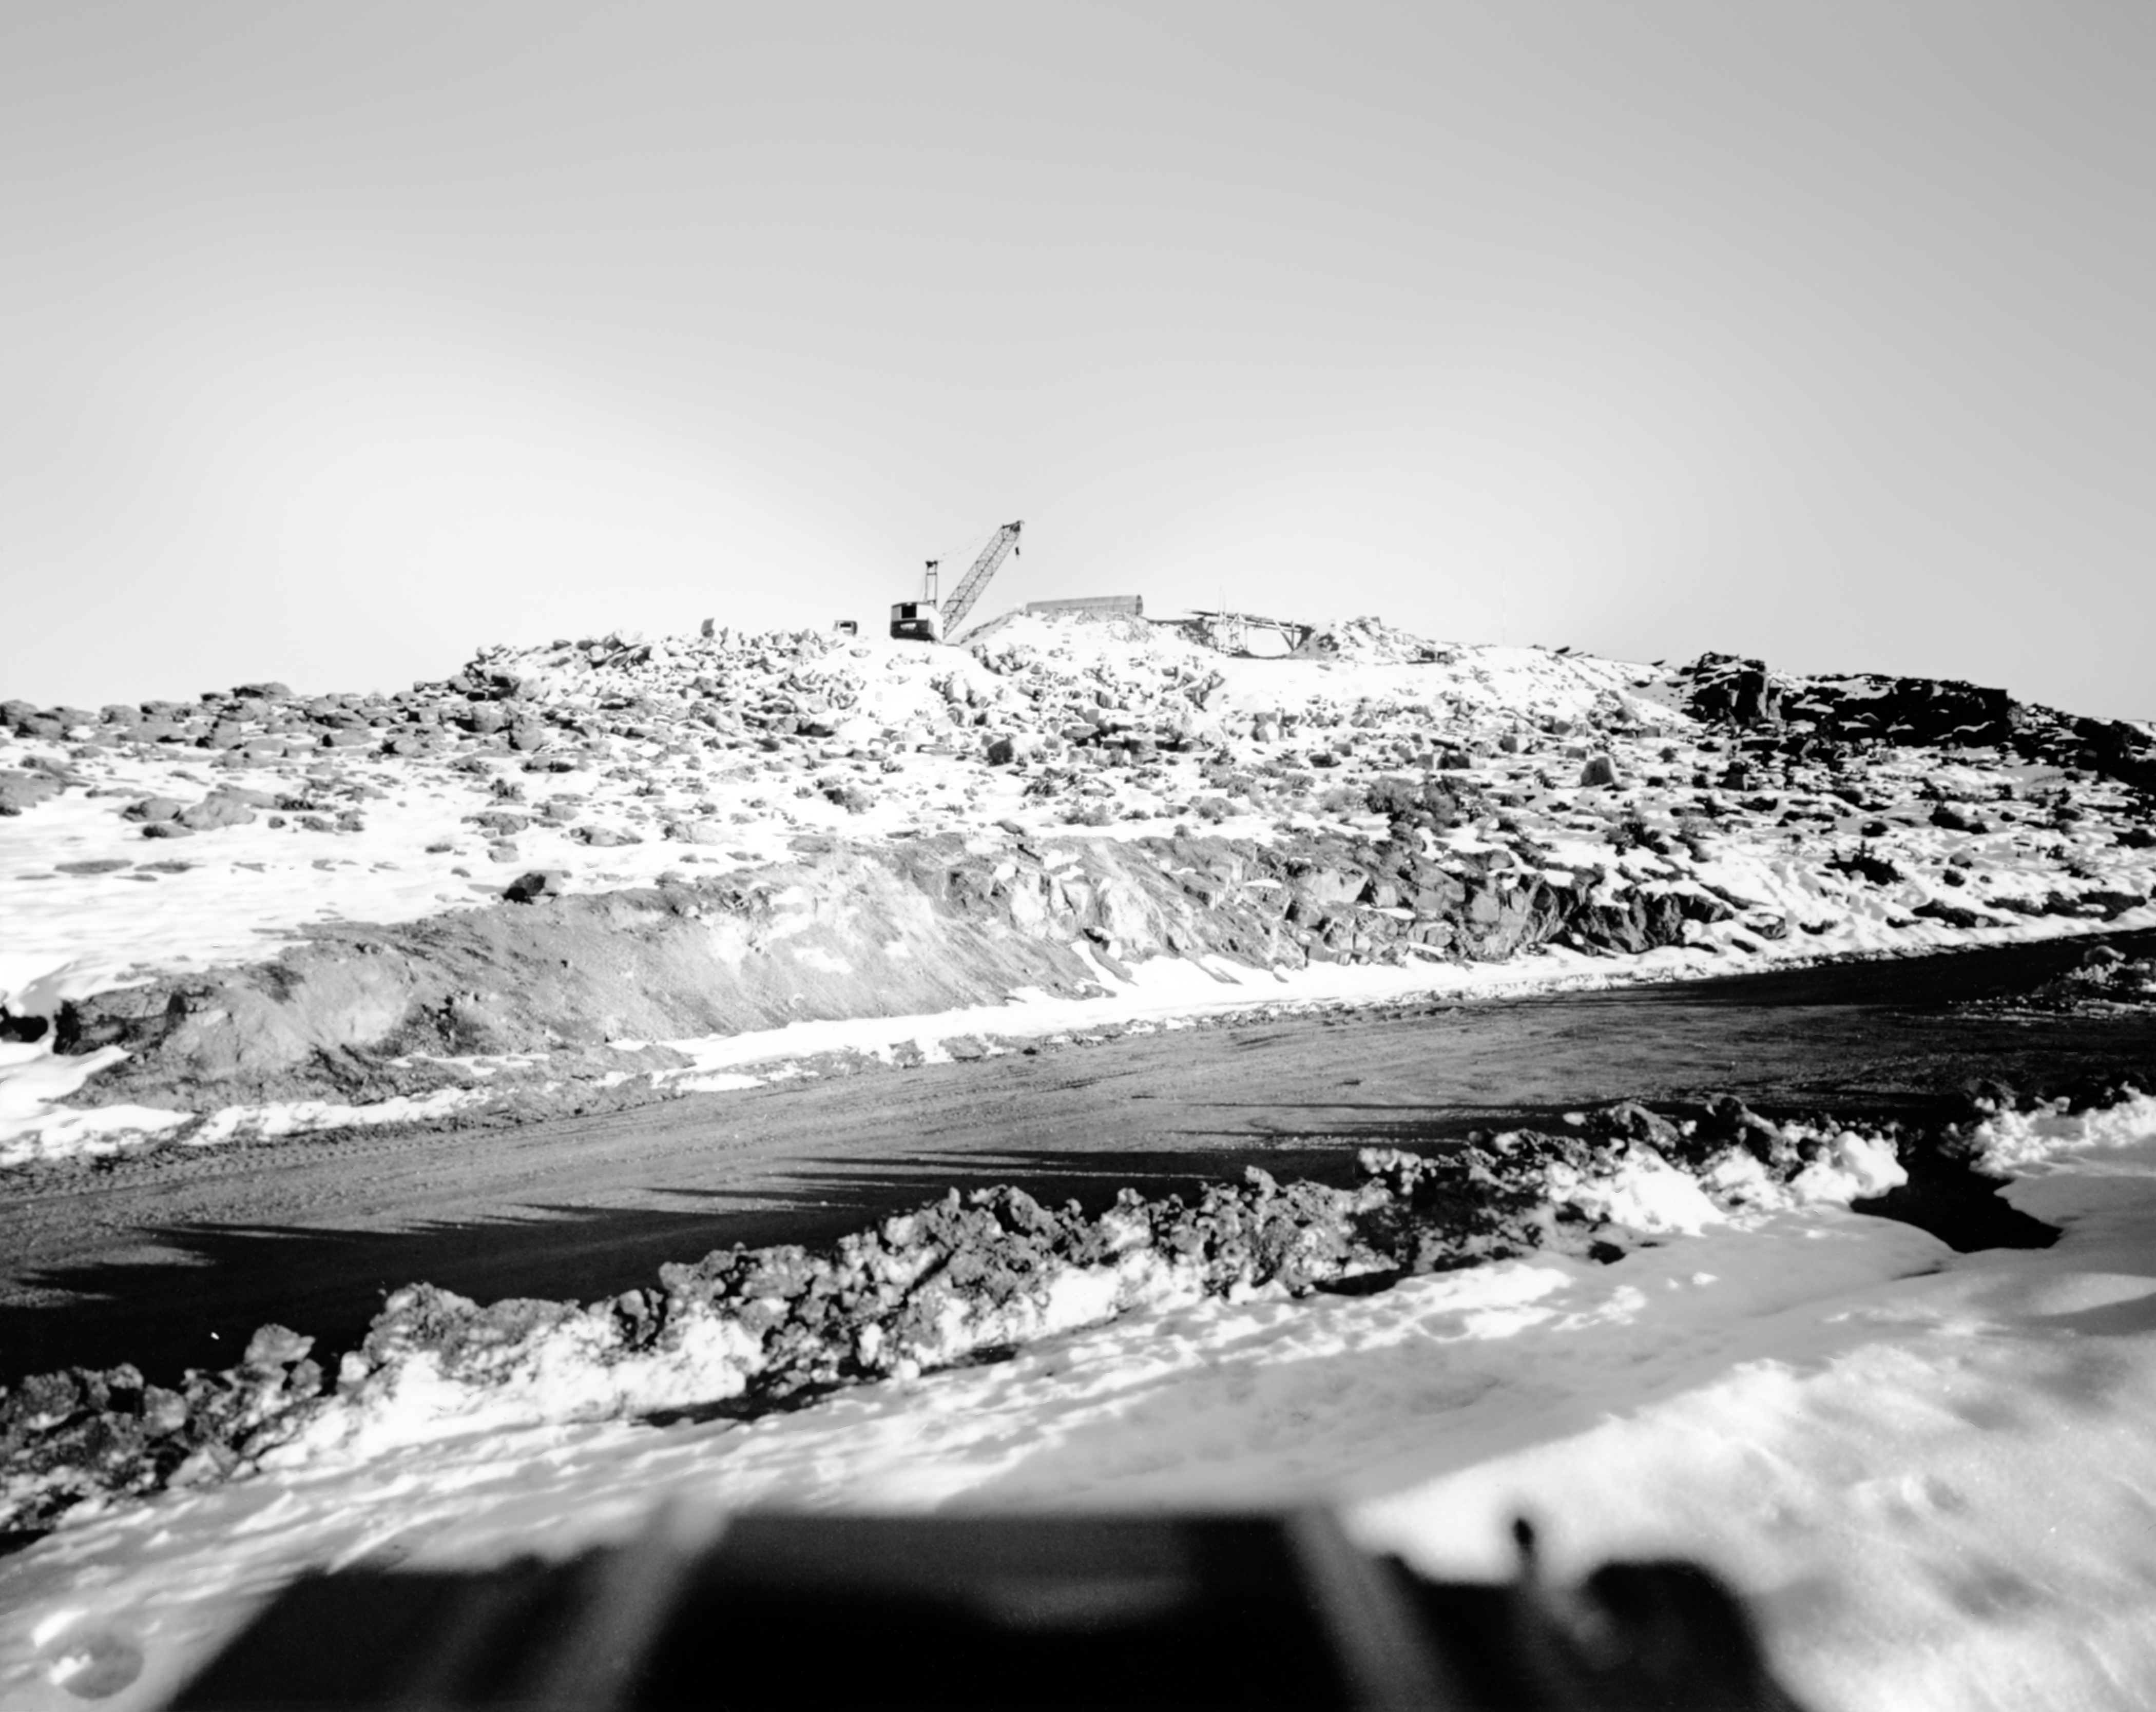

CTIO History - Construction on Víctor M. Blanco 4-meter Telescope

A historical photo of a road at Cerro Tololo Inter-American Observatory (CTIO), a Program of NSF NOIRLab, in Chile with construction on the Víctor M. Blanco 4-meter Telescope in the background.

This image is part of NSF NOIRLab’s historical archives.

Credit: CTIO/NOIRLab/NSF/AURA/R. González